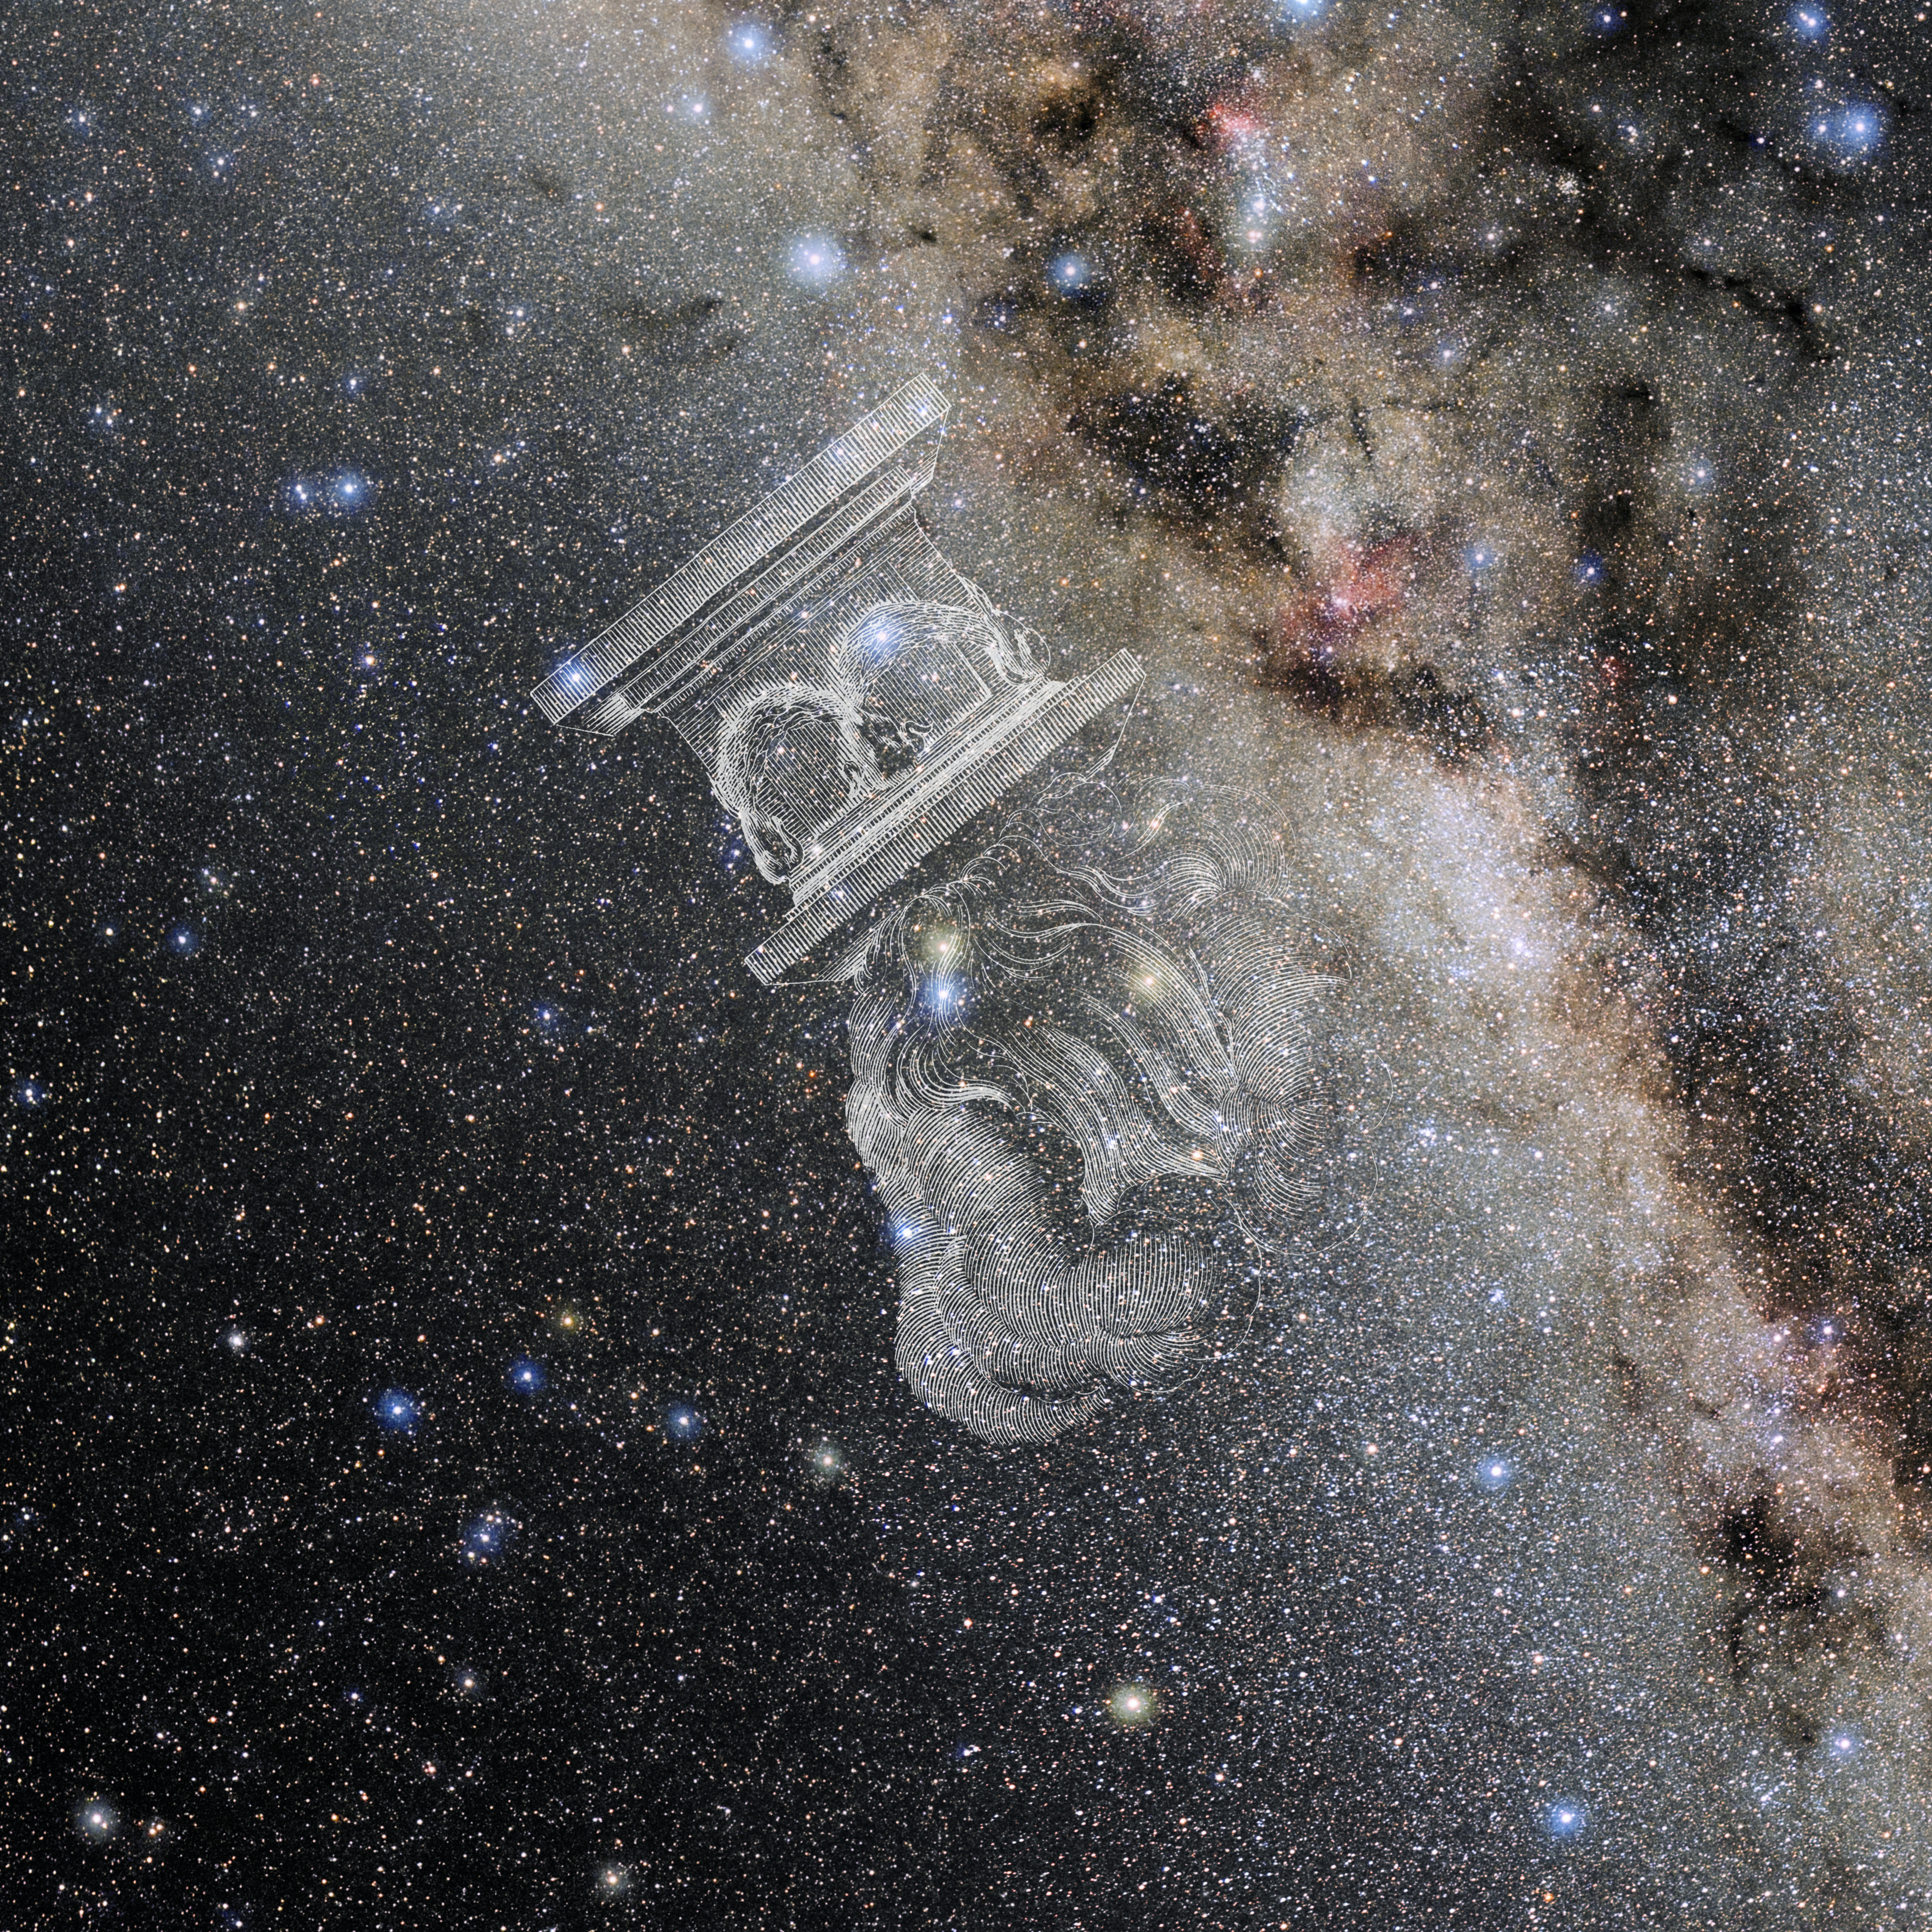

Ara with Hevelius Drawing

Photo of the constellation Ara from NOIRLab's 88 Constellations project showing Johannes Hevelius drawing of the constellation in Uranographia, his celestial catalogue in 1690.
Here is the version with the constellation 'stick figure' and here the unannotated version.

Credit: E. Slawik/NOIRLab/NSF/AURA/M. Zamani/J. Hevelius/NASA Universe of Learning/USNO/STScI